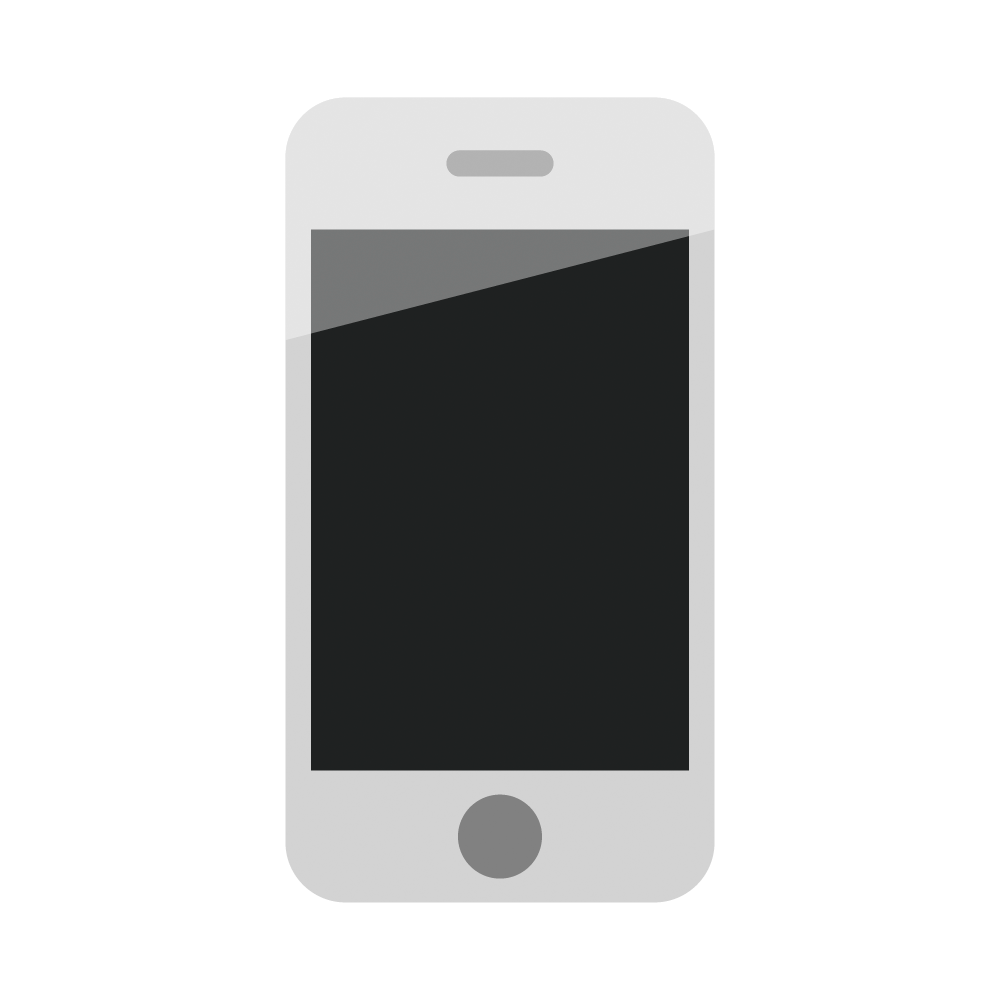

Mobile phone icon

A mobile phone icon.

Credit: RubinObs/NOIRLab/SLAC/NSF/DOE/AURA/J. Pinto